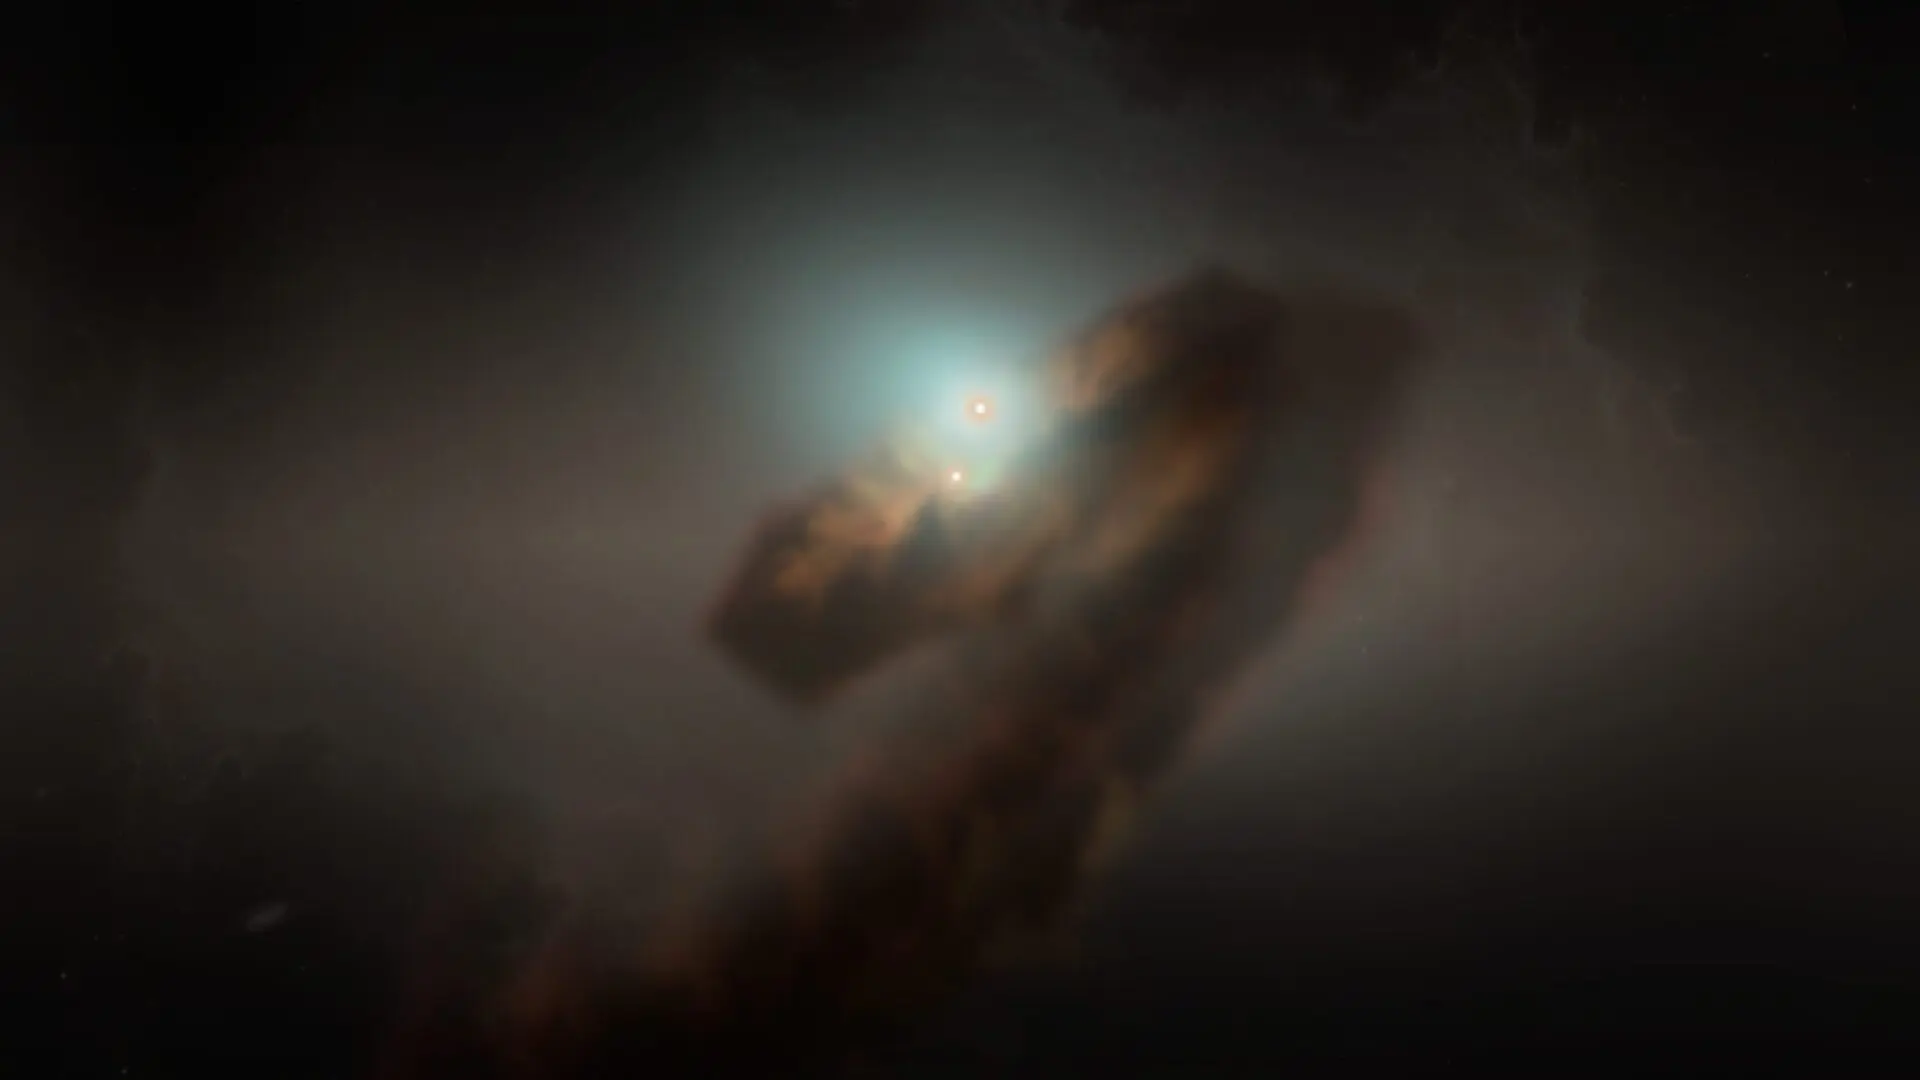

Zoom into the FU Ori binary system and the newly discovered accretion streamer

Zoom into the FU Ori binary system and the newly discovered accretion streamer. This artist's impression shows the newly discovered streamer constantly feeding mass from the envelope into the binary system.

Credit: NSF/NRAO/S. Dagnello